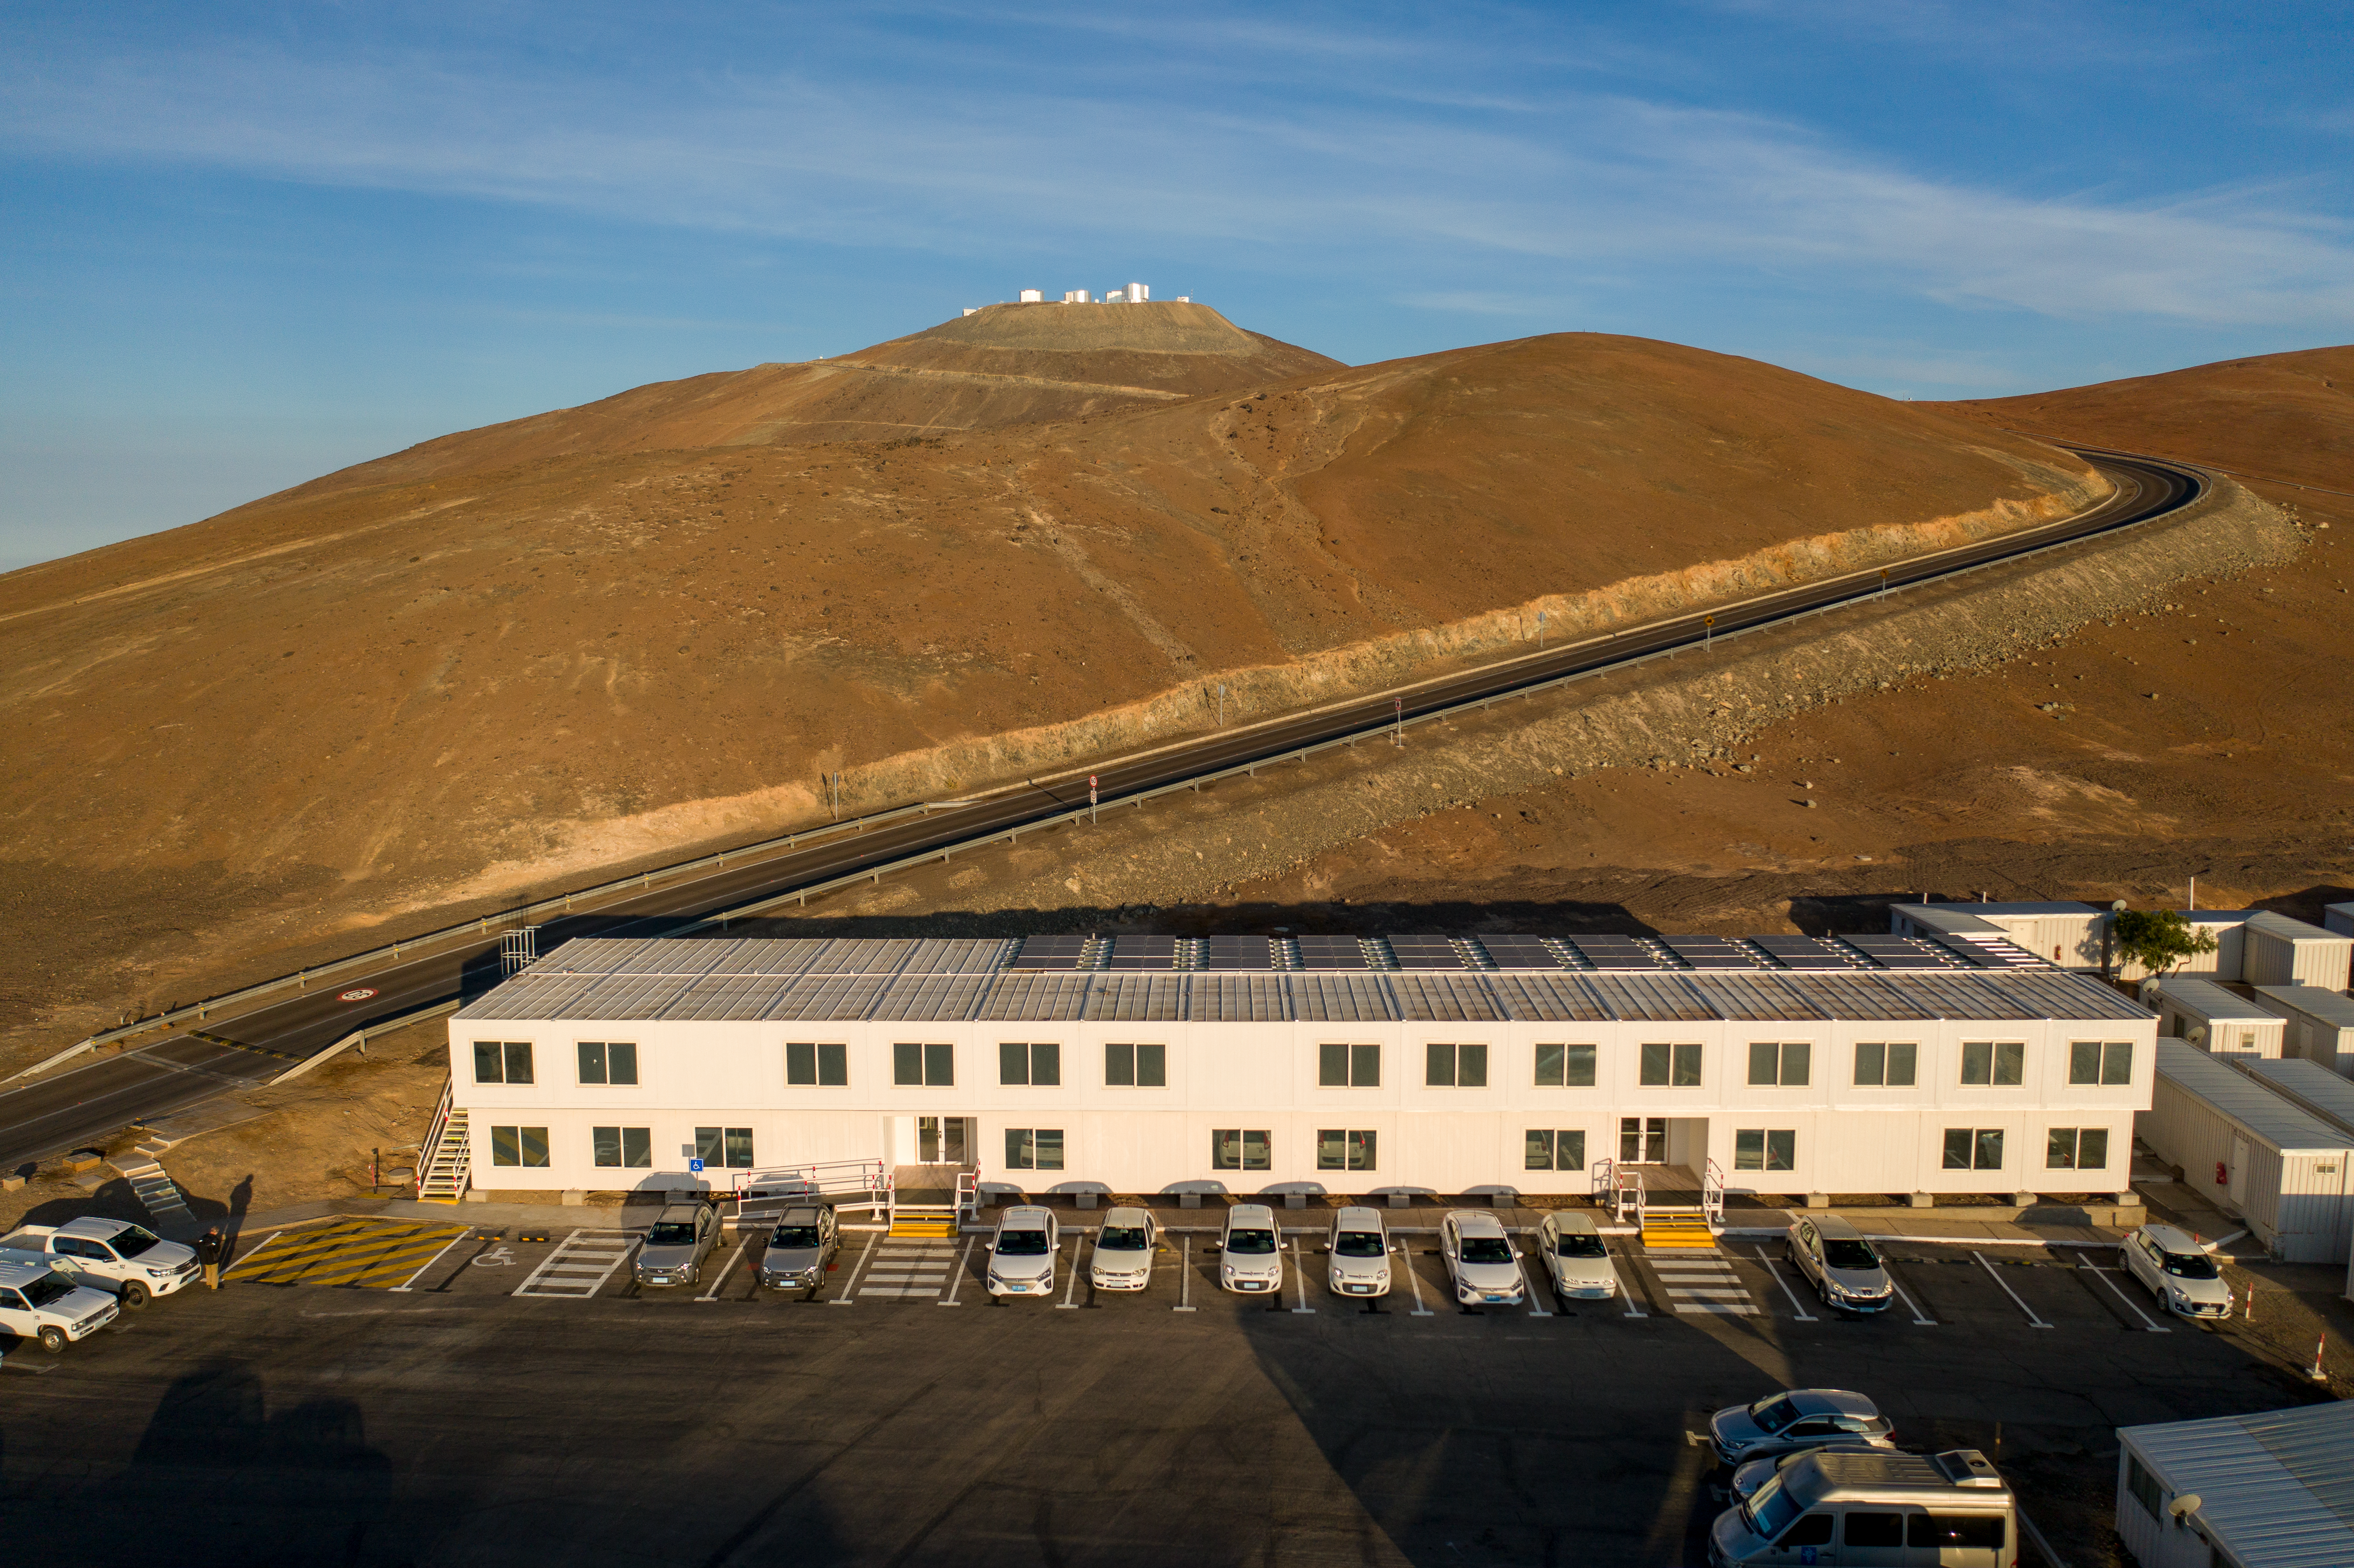

A new office building at Paranal

Paranal Observatory's new office building, inaugurated in December 2021.

Credit: G. Hüdepohl (atacamaphoto.com)/ESO